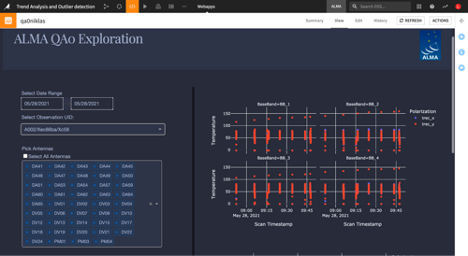

Dataiku - ALMA QA0 Exploration

The webapp was deployed at ALMA and is now a tool available at the fingertips of the astronomer on duty to check the main quality indicators of the latest observations produced. Within three minutes of the observation, the data is visible within the webapp and enables the astronomer to quickly notice any anomalies. The interactive experience is improved in regard to the traditional platform used, and provides more perspectives around the data.

Credit: ALMA (ESO/NAOJ/NRAO)